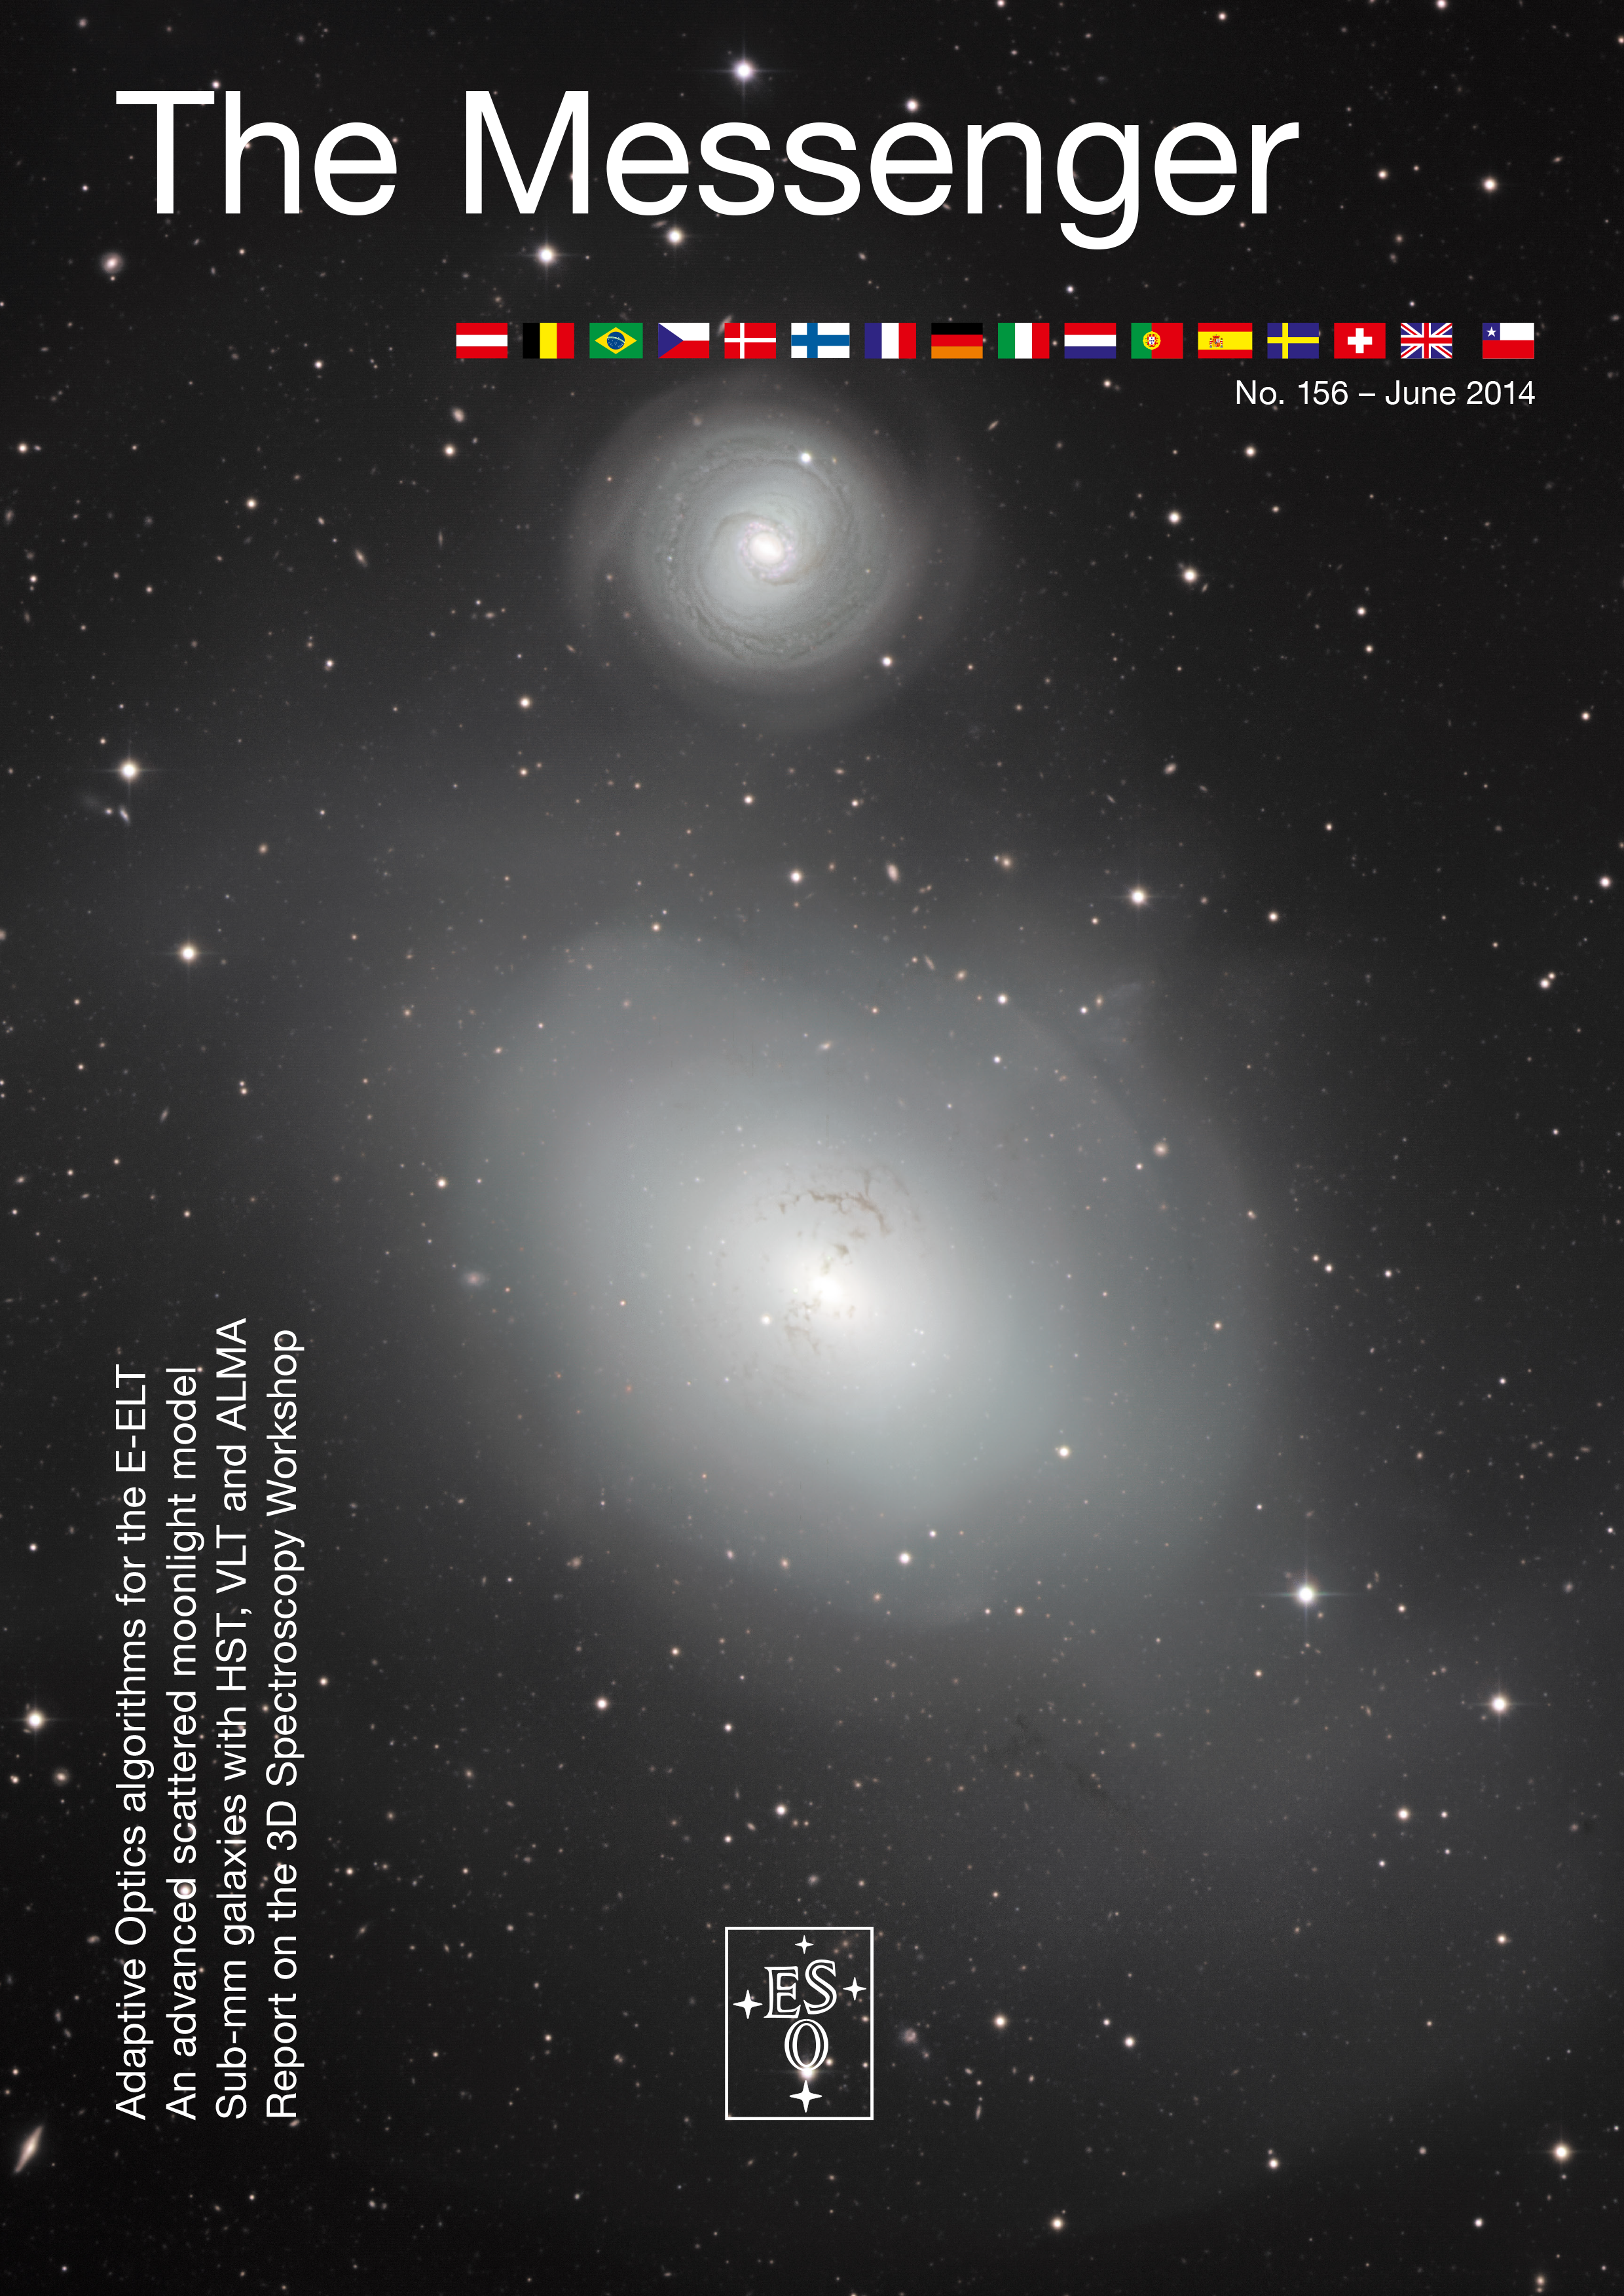

Cover of The Messenger No. 156

Cover of The Messenger 156

Credit: ESO